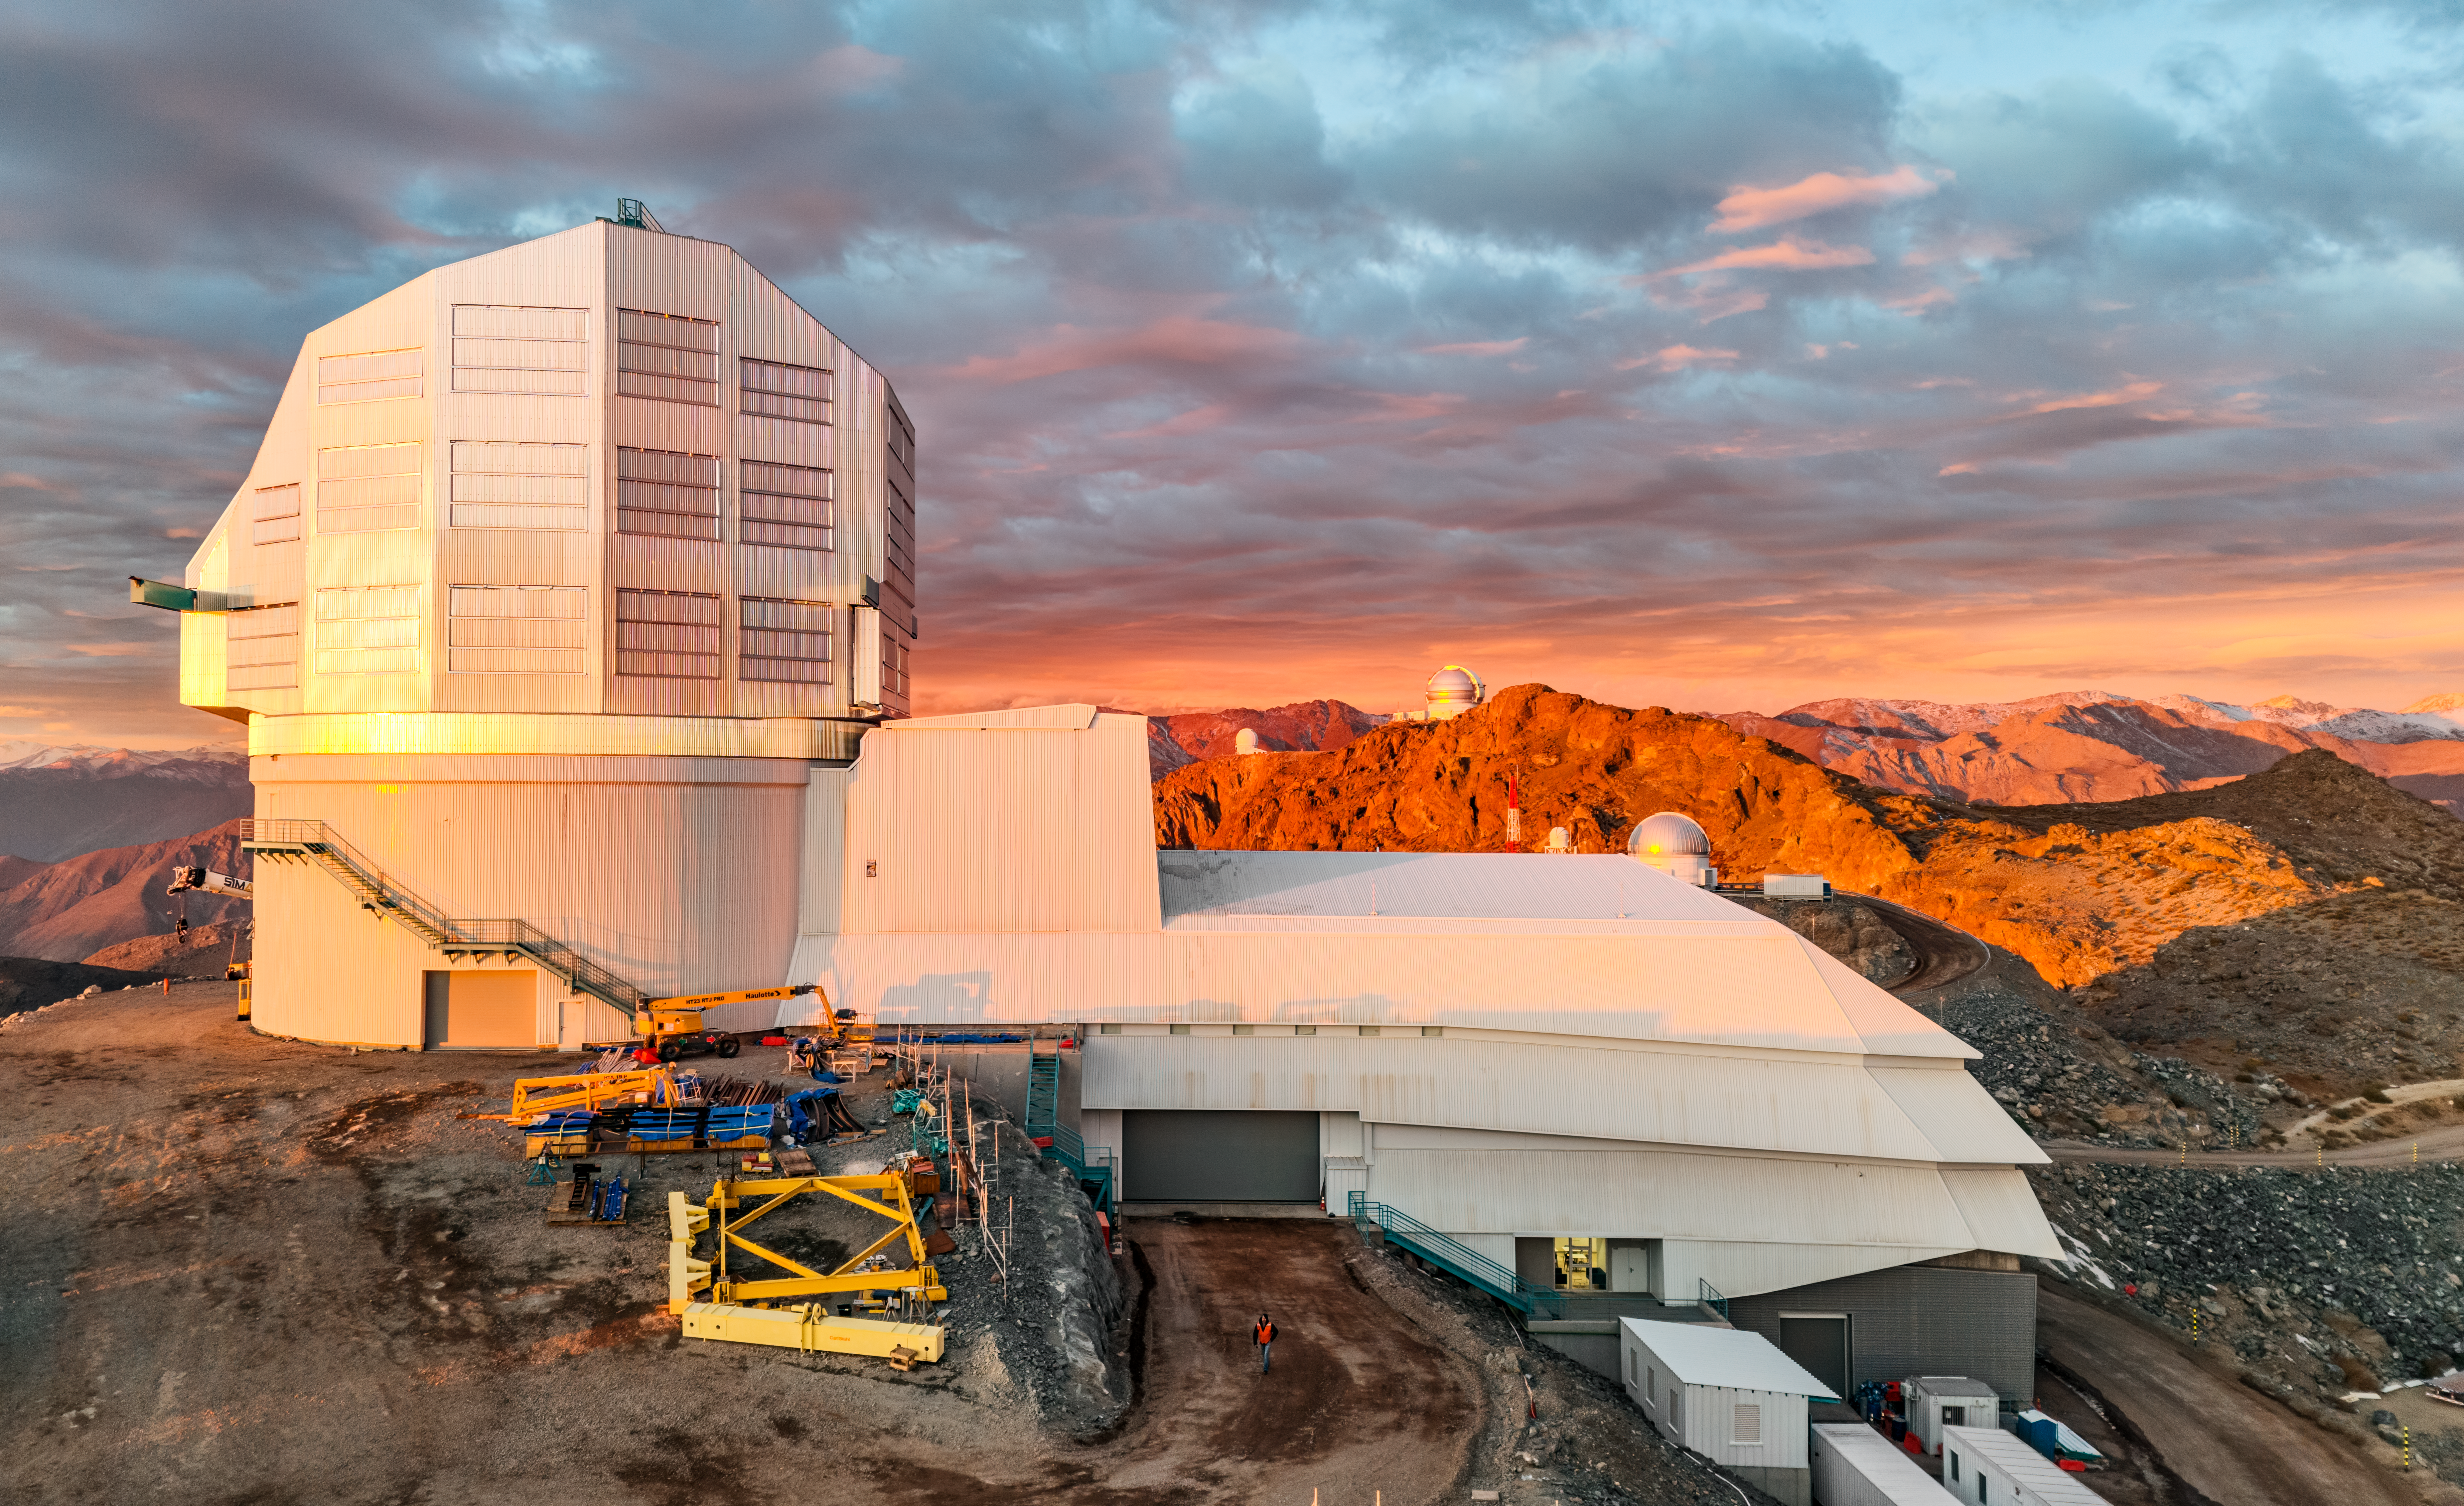

Vera C. Rubin Observatory

Vera C. Rubin Observatory under construction.

Credit: Olivier Bonin/SLAC National Accelerator Laboratory